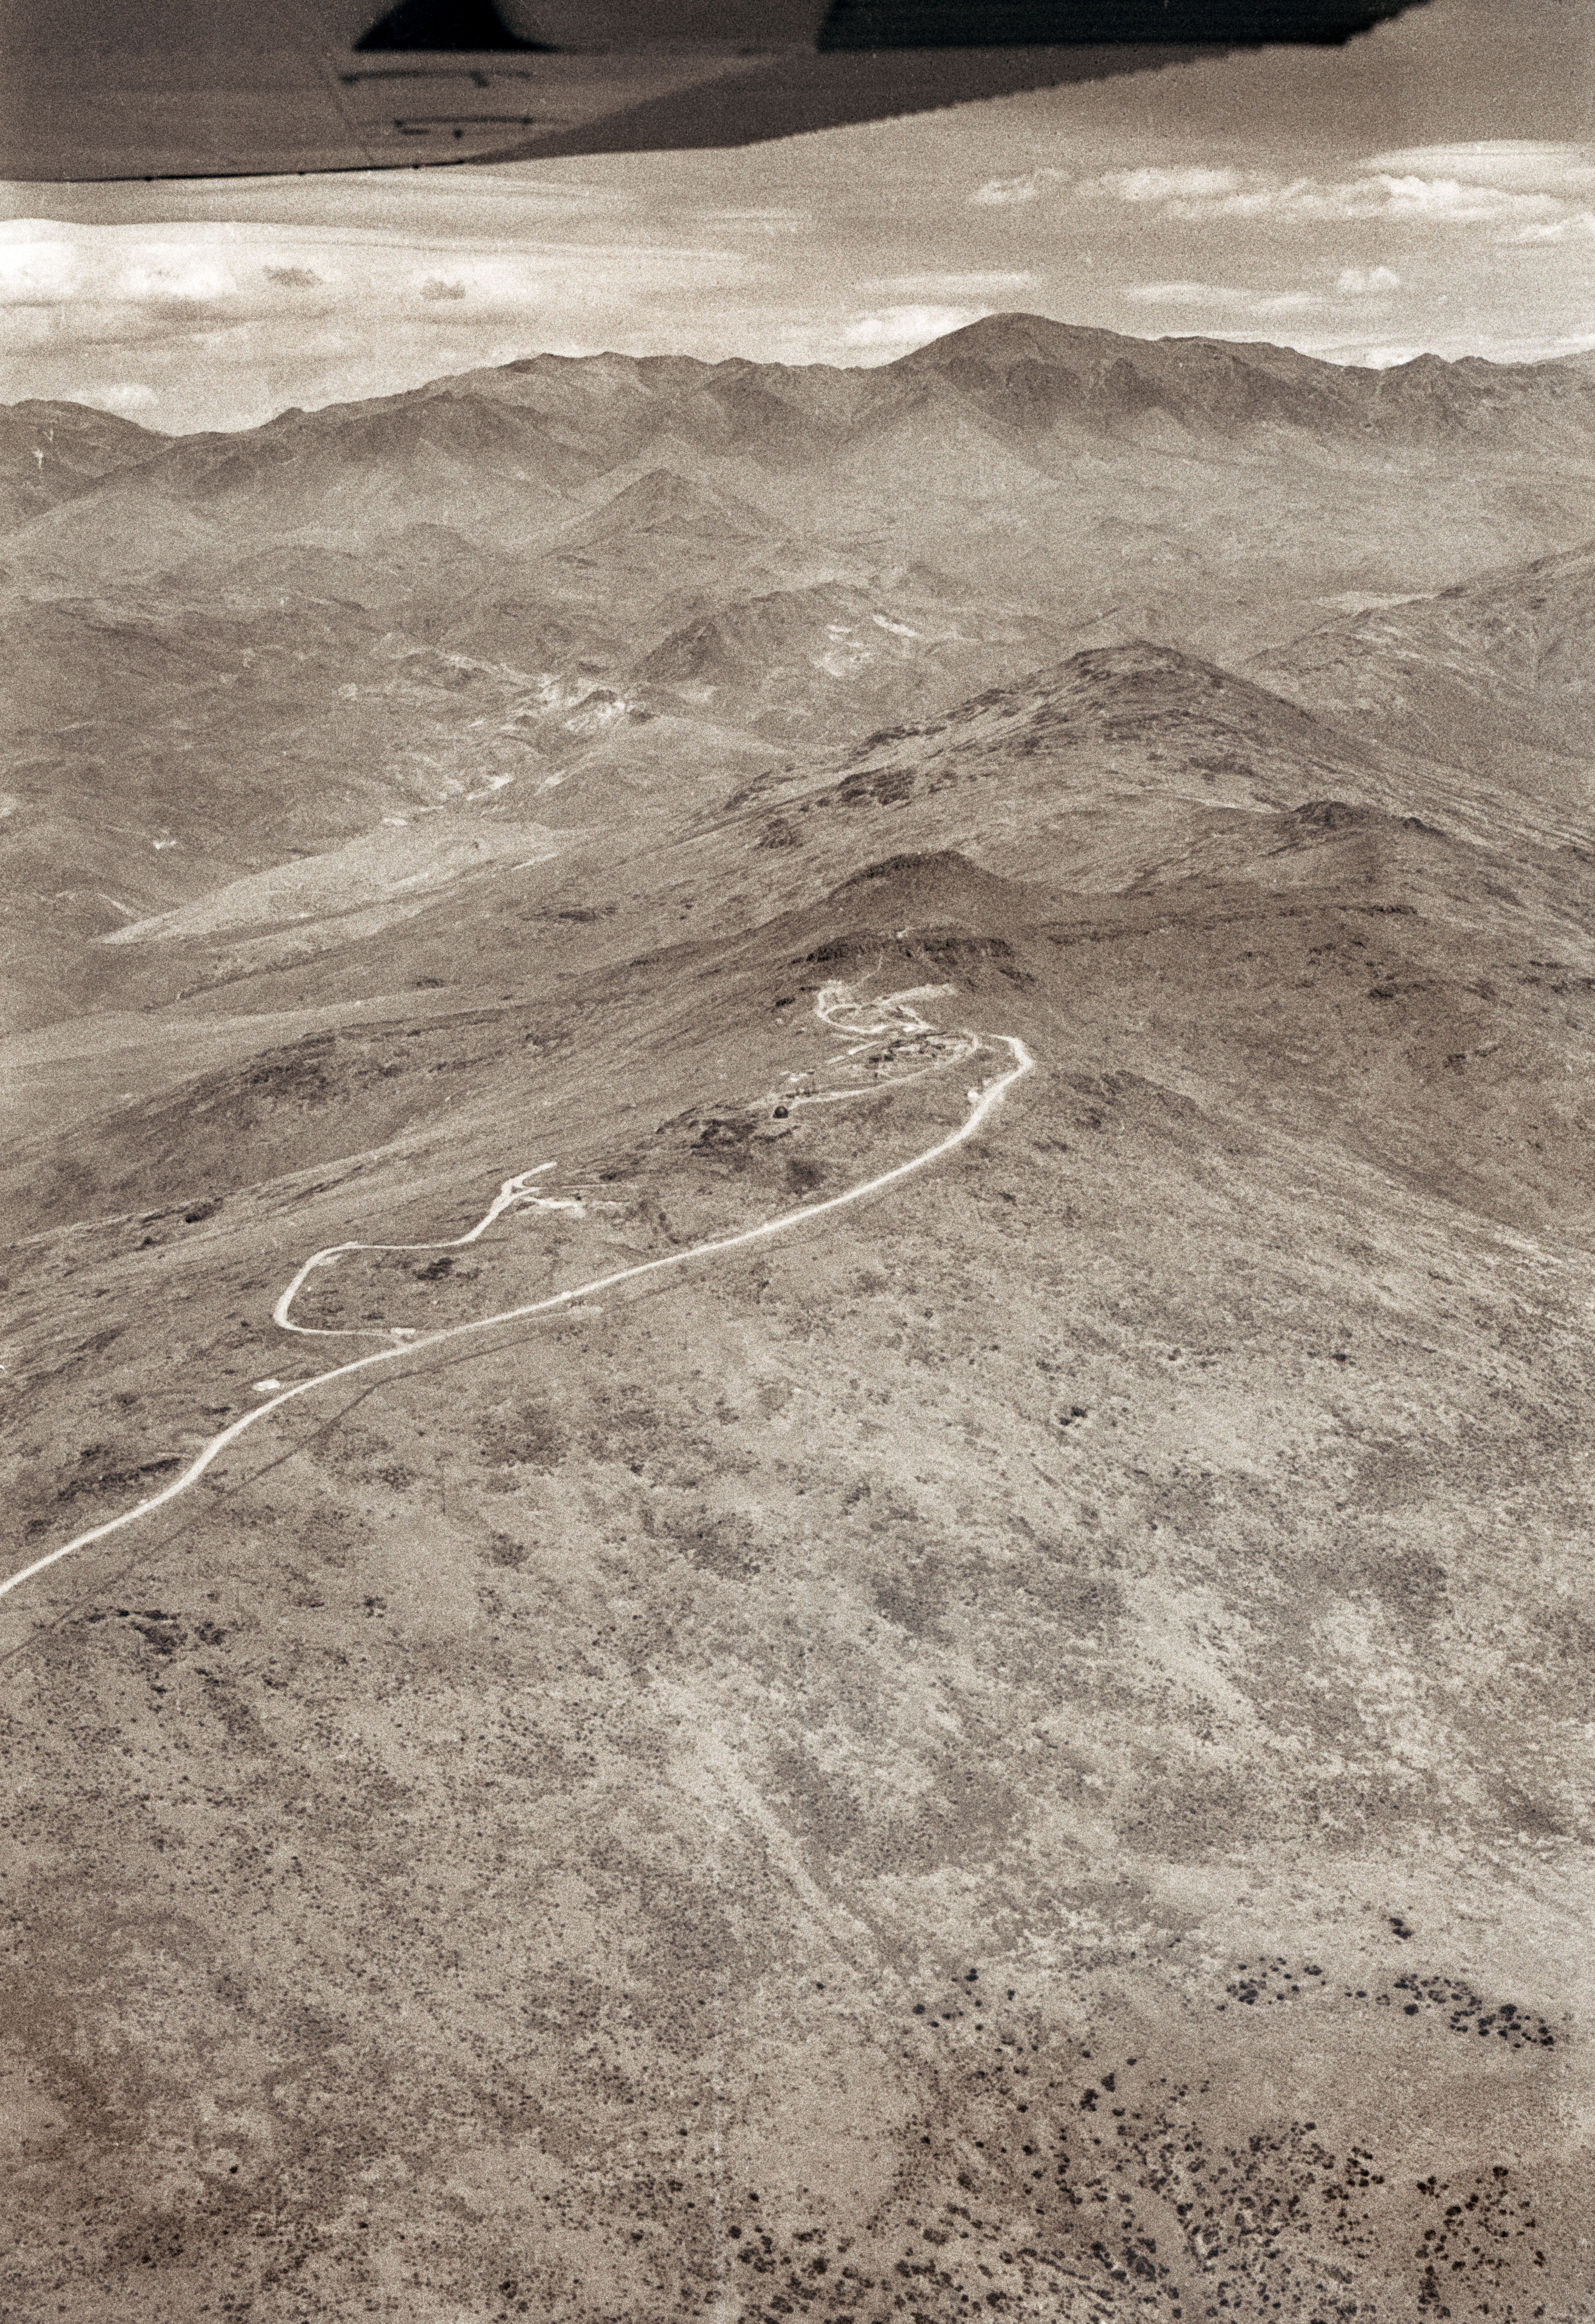

La Silla - 1966 (South)

South view of the La Silla mountain, located in northern Chile. It was selected in 1964 as the site of ESO''s observatory. Construction started immediately. In October 1966, when this aerial picture was taken, a camp had been erected near the summit. After three more year of work, the Observatory was inaugurated in 1969. Since then, about 20 telescopes ranging from 25cm to 3.6m have been operated on La Silla.

Credit: ESO/R.H.E.Holder